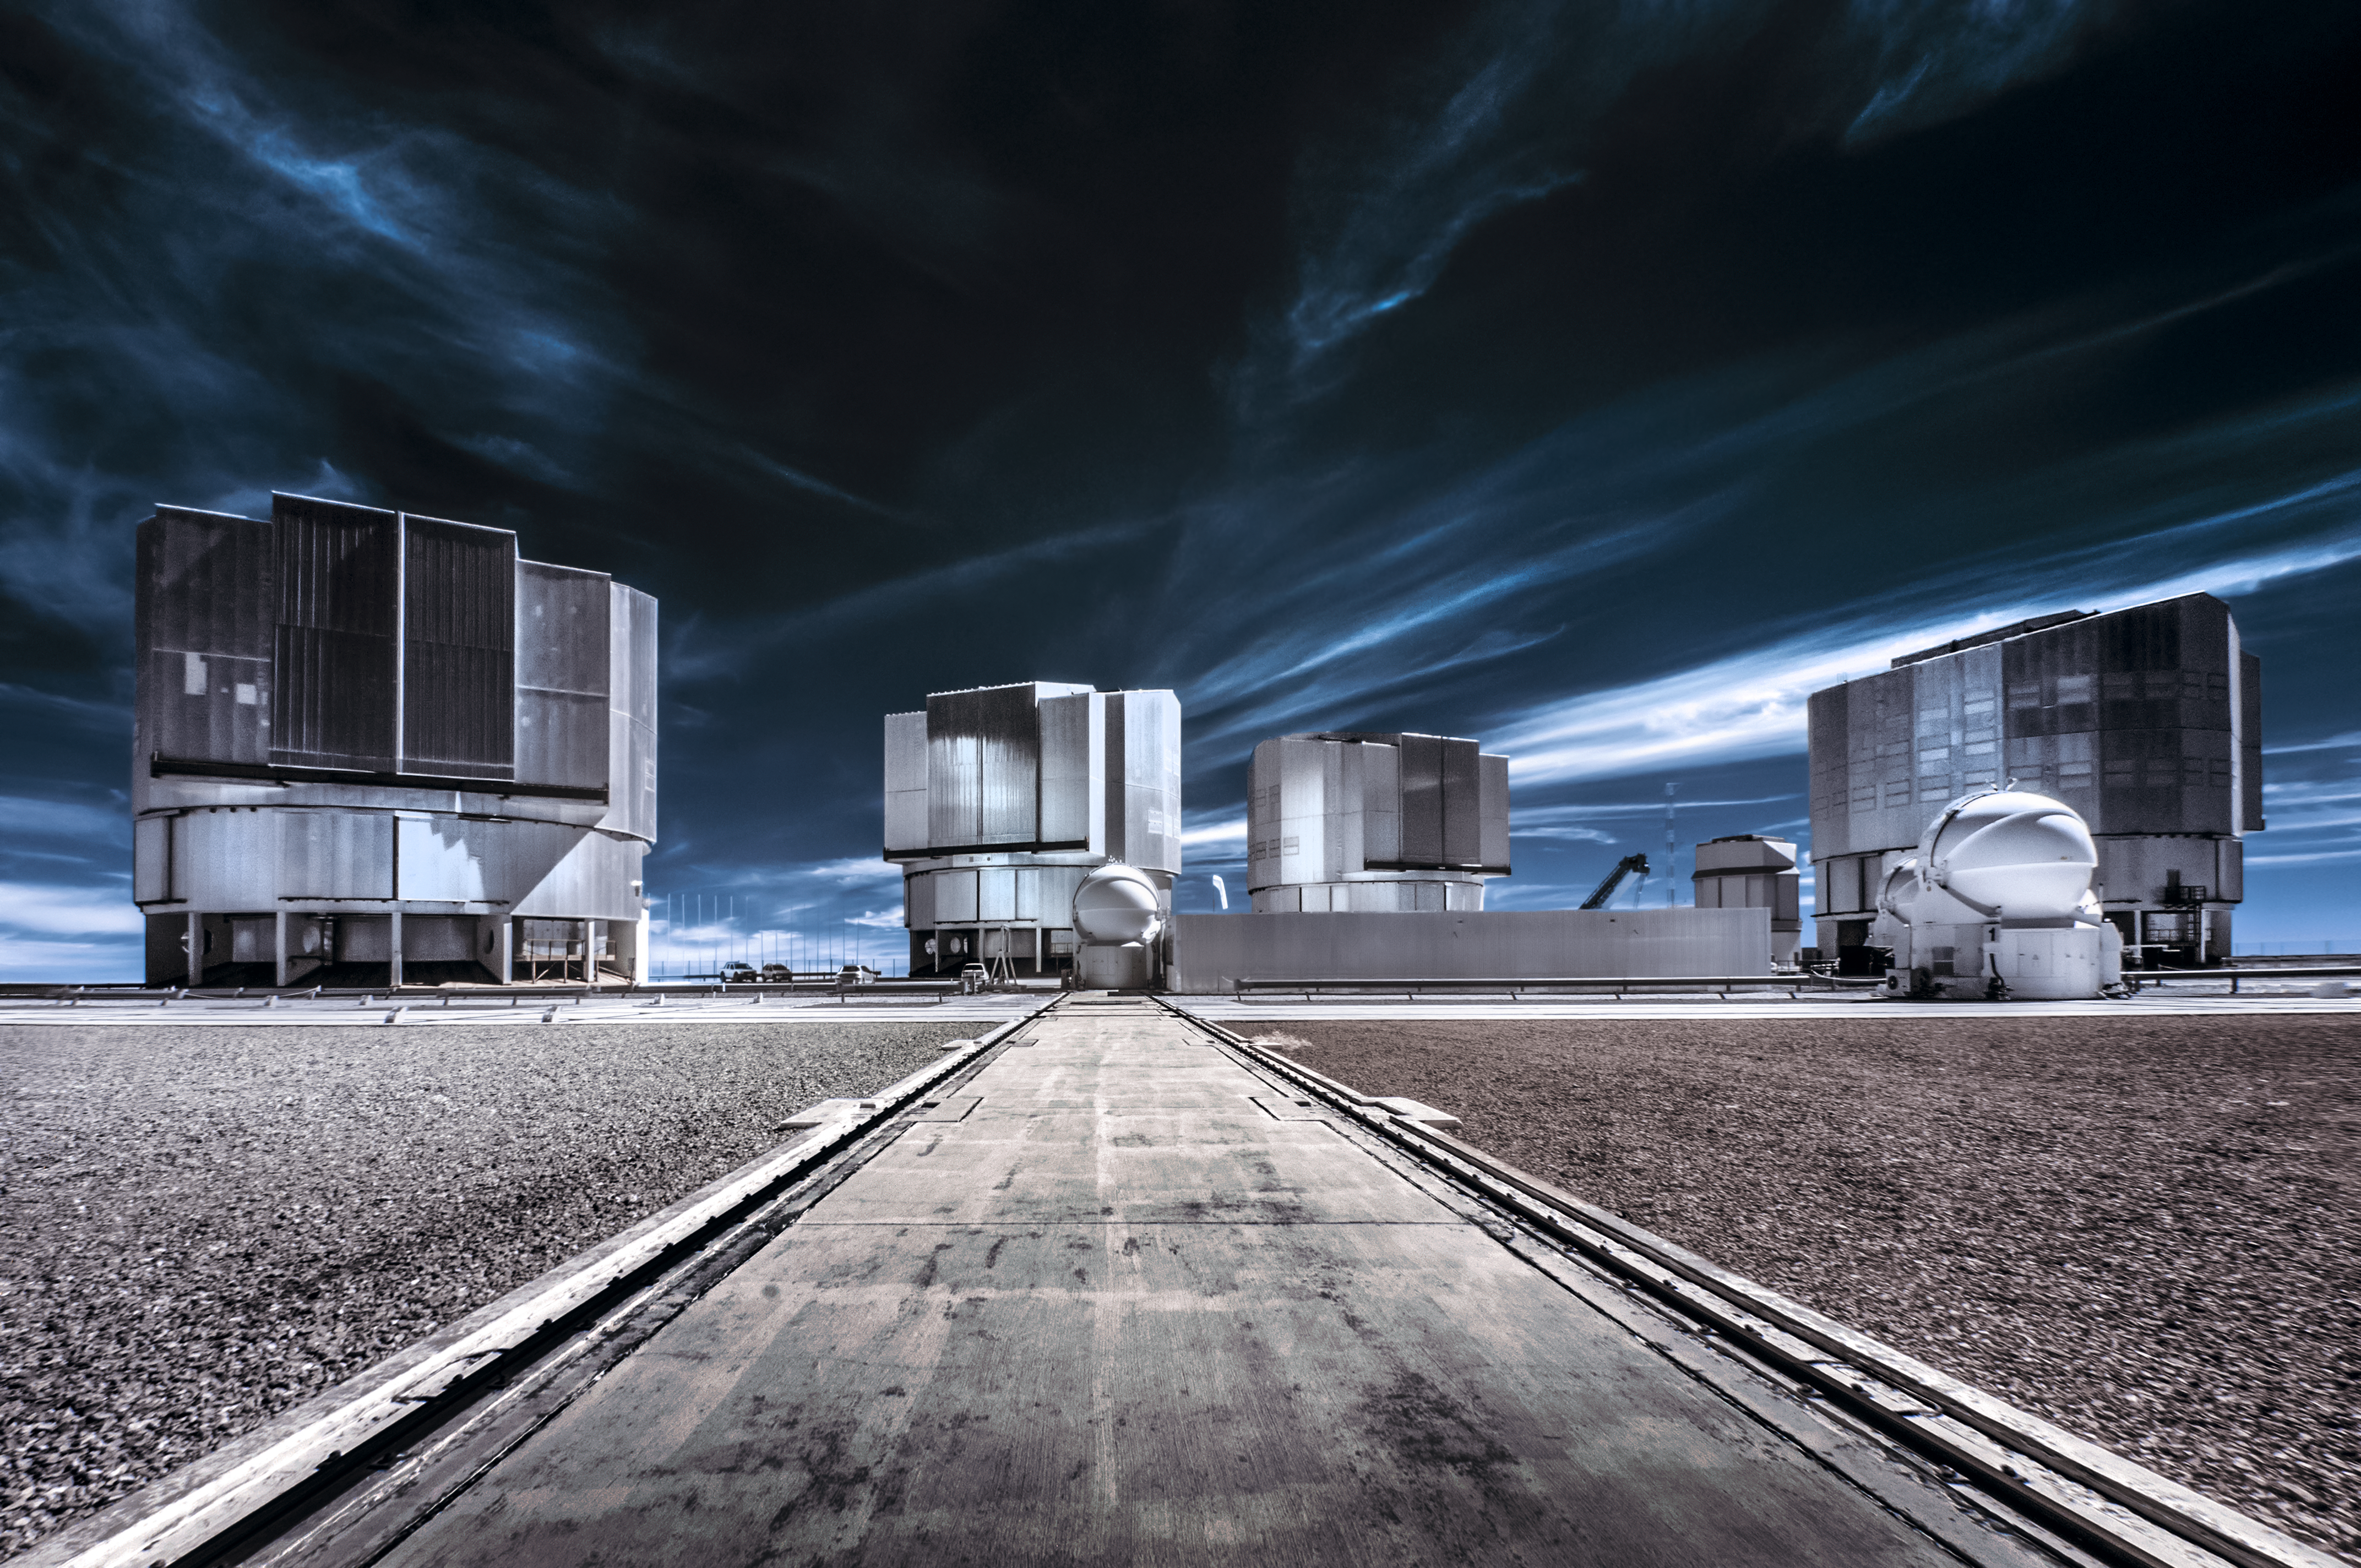

Resting their eyes

At the end of the tracks on which they move, a 1.8-metre Auxiliary Telescope (AT) rests. Beyond, its larger siblings, the four slumbering Unit Telescopes (UT), complete the array of observatories that form ESO's Very Large Telescope (VLT). The VLT Survey Telescope (VST) peeks between the two far most UTs.

Credit: ESO/A. Ghizzi Panizza (www.albertoghizzipanizza.com)